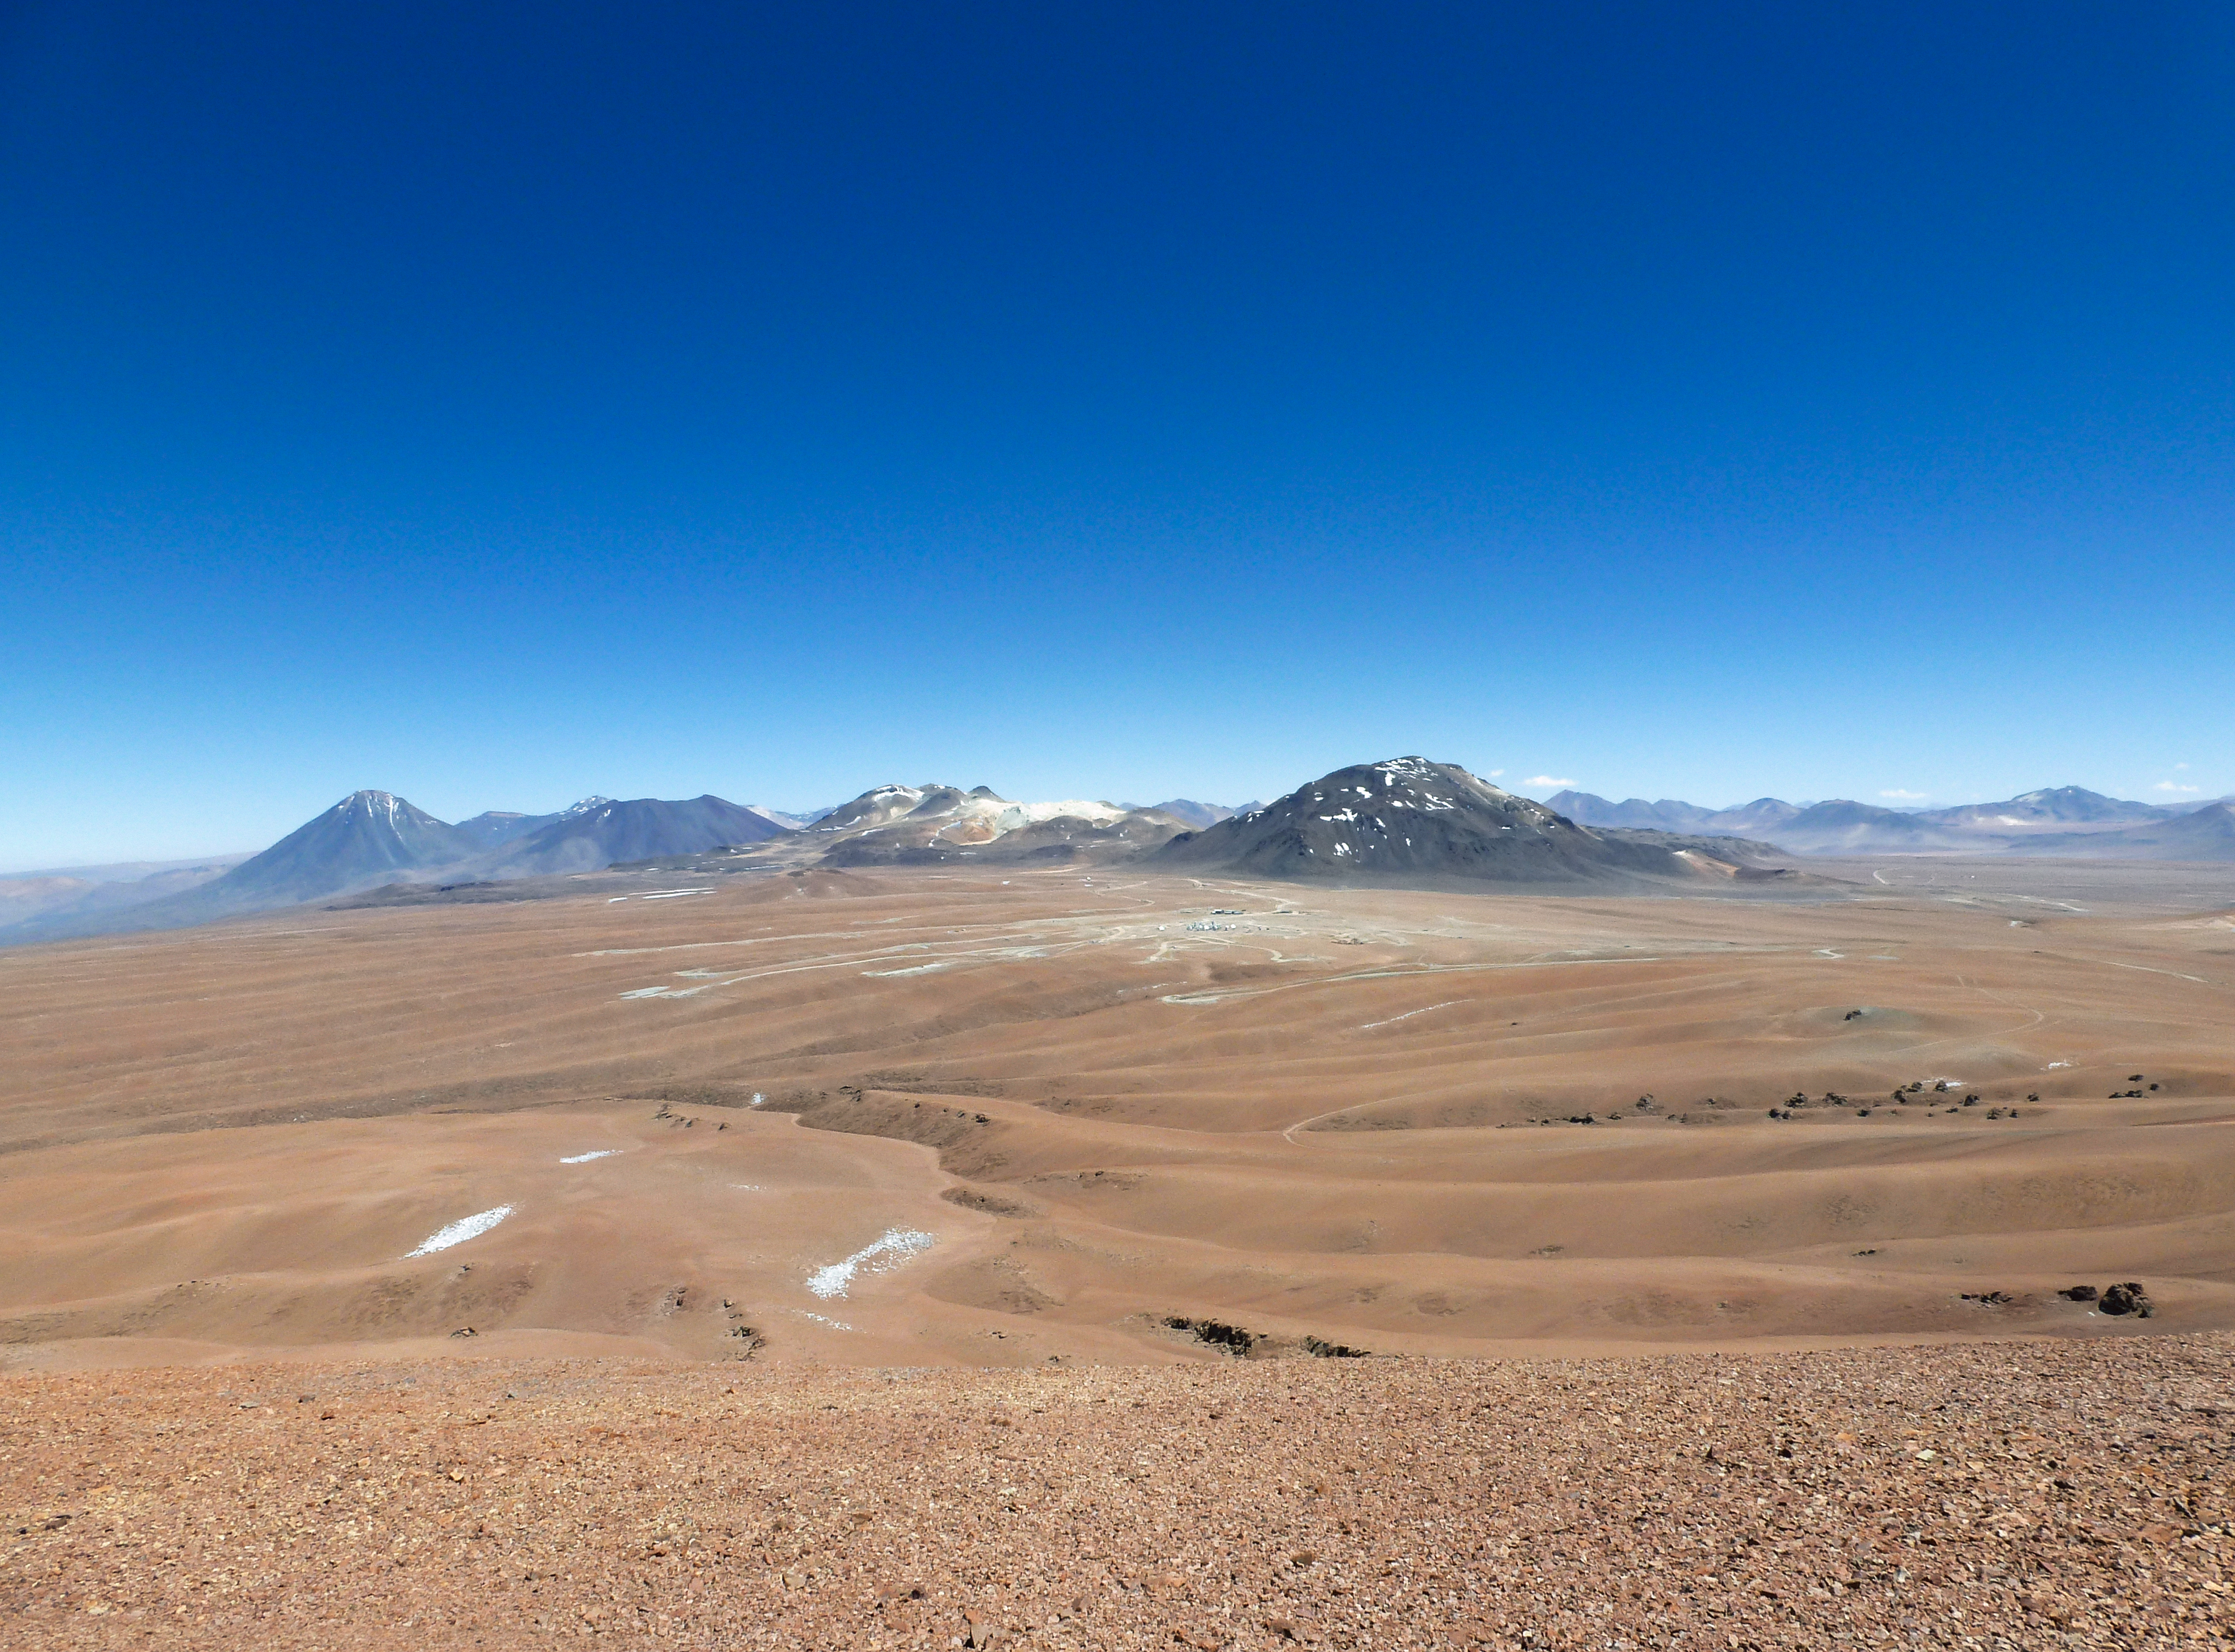

The Chajnantor plateau and ALMA

A view of the 5000m altitude Chajnantor Plateau where the international ALMA observatory is being built.

Credit: ESO